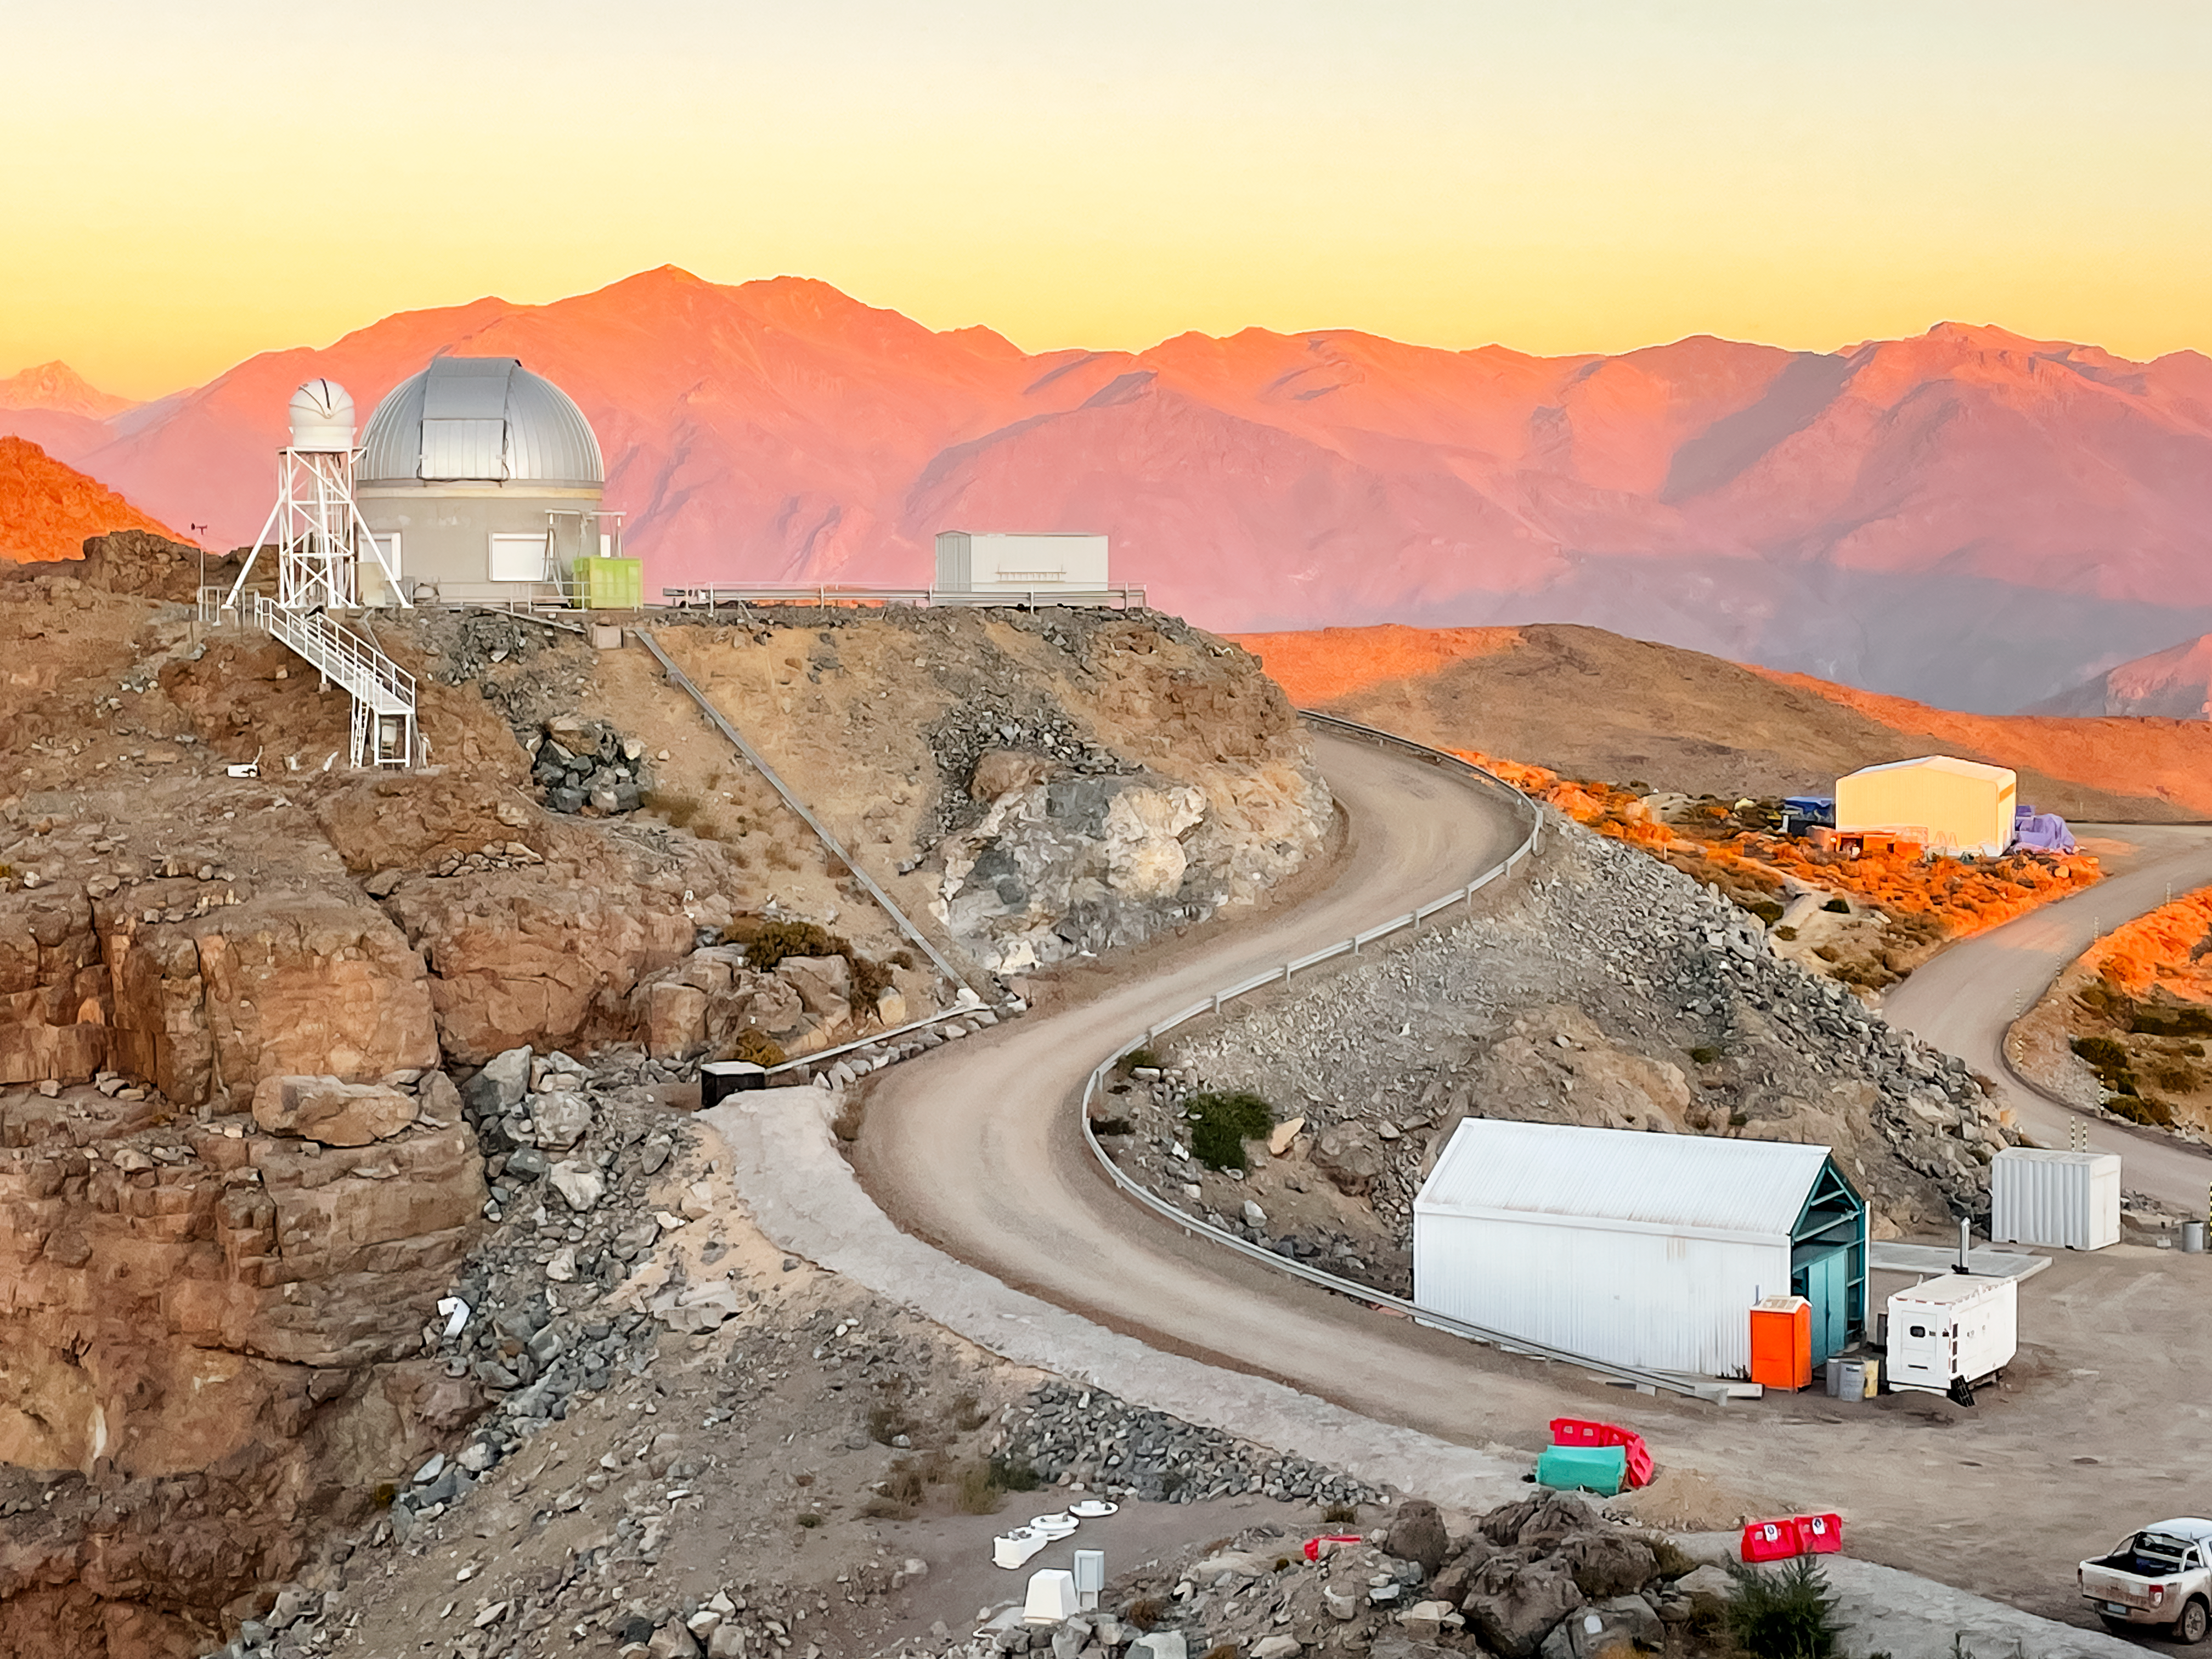

AuxTel at Sunset

The Rubin Auxiliary Telescope (AuxTel), framed by the Andes mountain range glowing pink at sunset.

Credit: RubinObs/NOIRLab/SLAC/NSF/DOE/AURA/A. Alexov